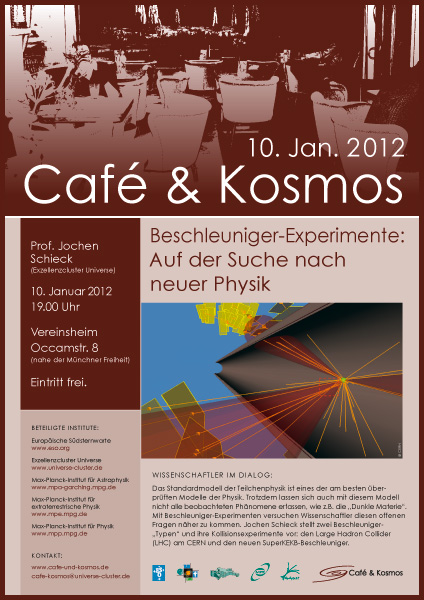

Poster of Café & Kosmos 10 January 2012

For more information about this event, visit: http://www.eso.org/public/events/special-evt/cafe-and-kosmos.html

This product is only available in electronic form.

Credit: Café & Kosmos